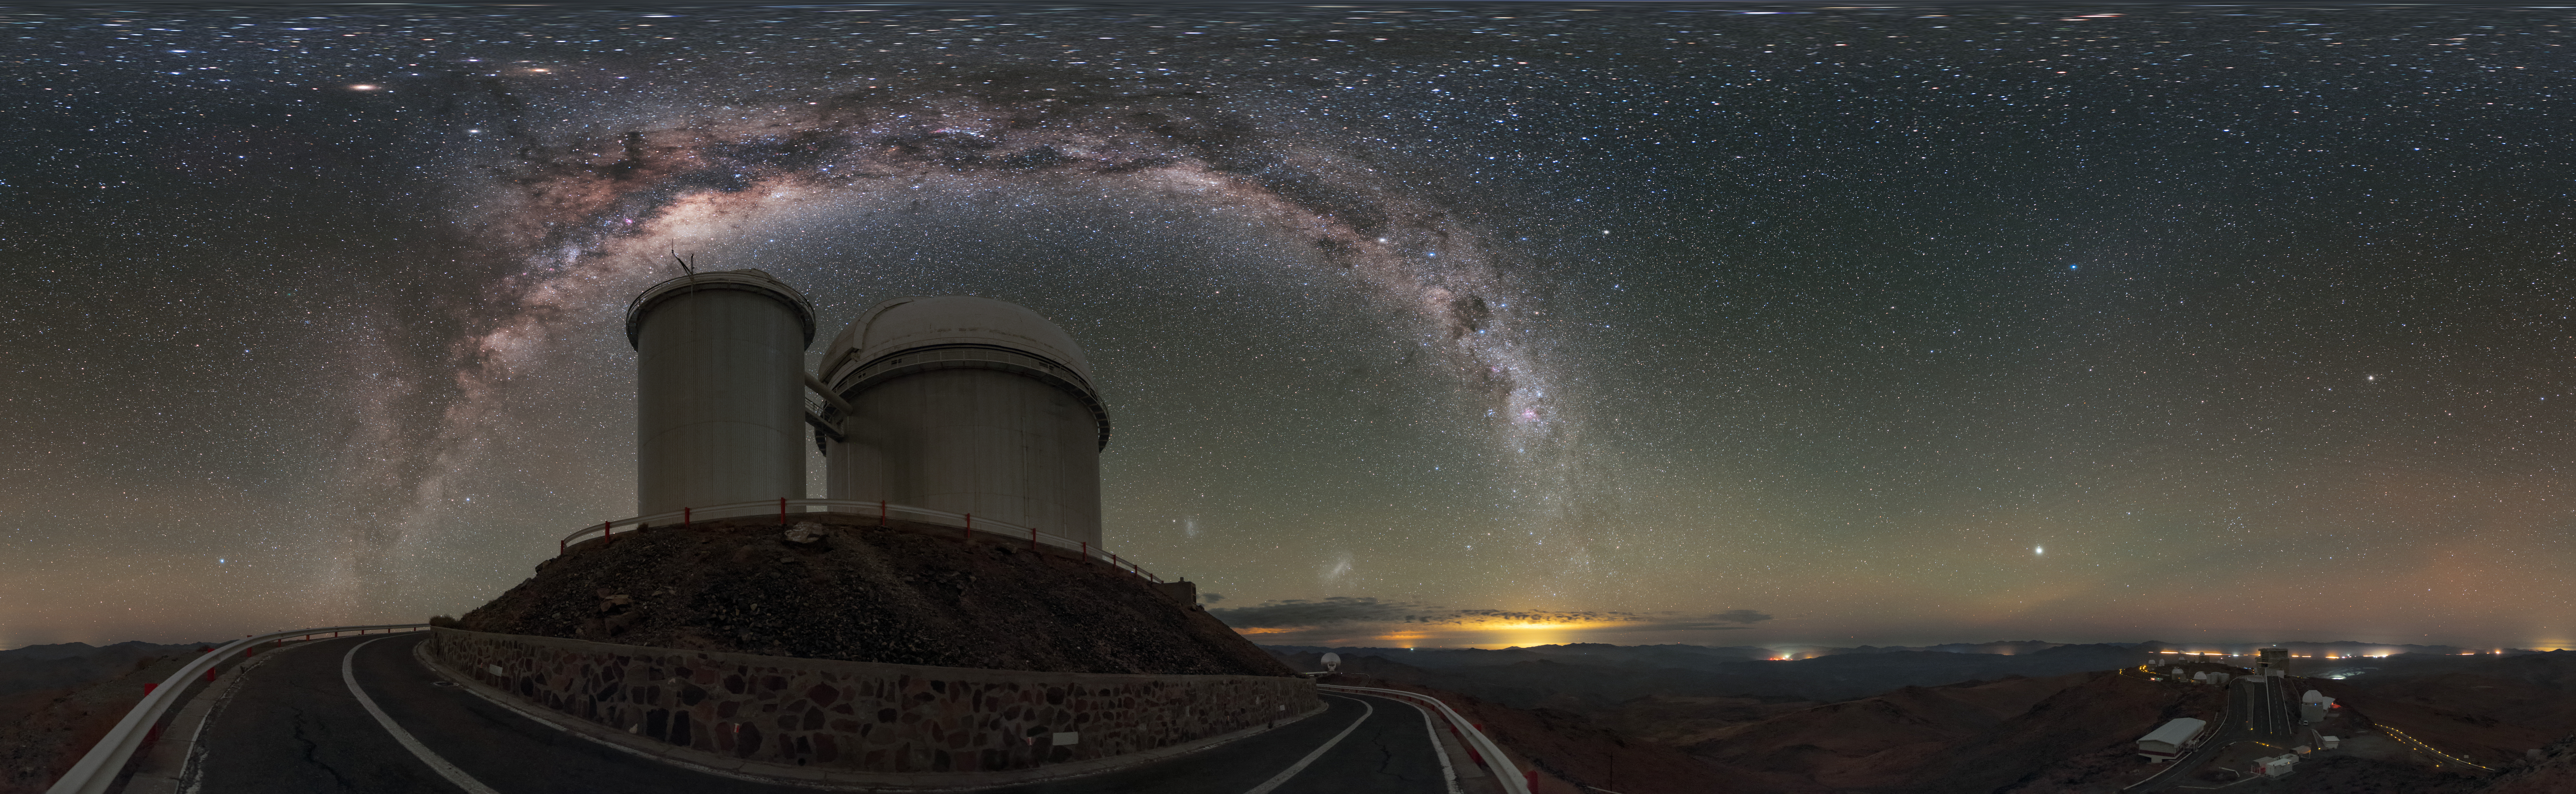

La Silla under the arch

This equirectangular panorama shows the ESO 3.6-metre telescope at La Silla Observatory in Chile, beneath the glowing arch of the Milky Way.

Credit: ESO/B. Tafreshi (twanight.org)